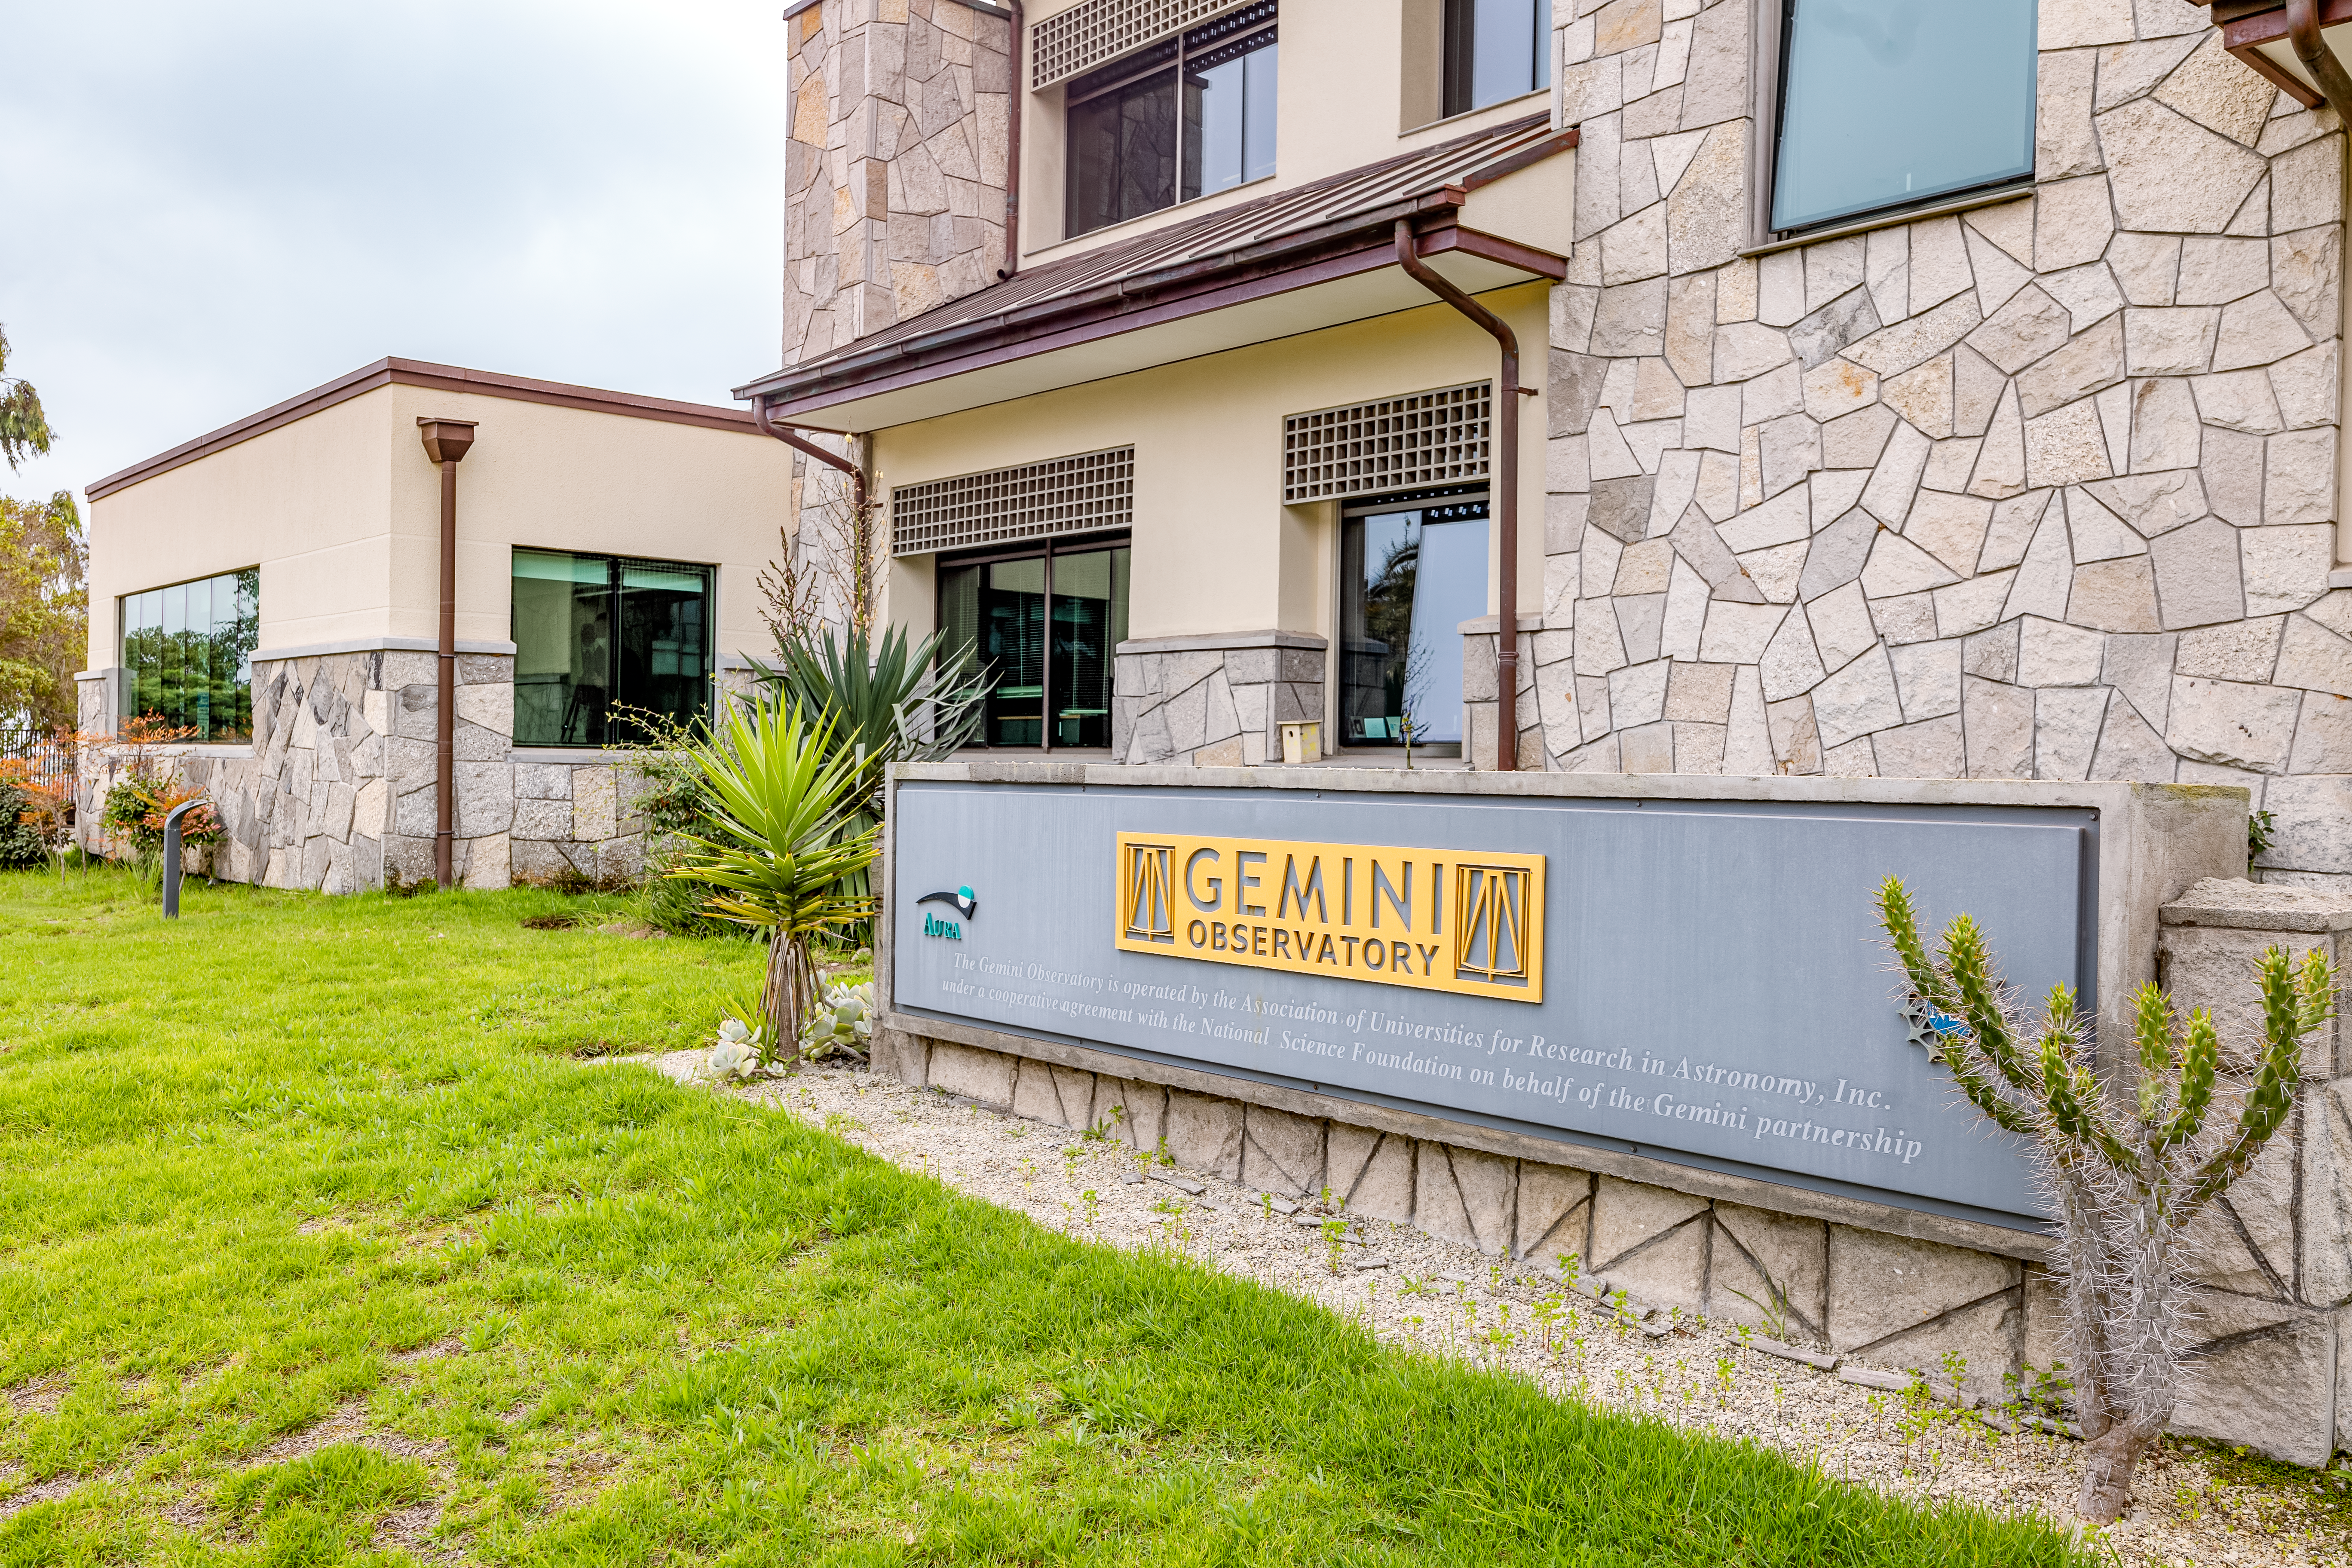

Gemini Observatory Placard

A placard of the Gemini Observatory in front of the AURA Recinto facility in La Serena, Chile.

Credit: NOIRLab/NSF/AURA/T. Slovinský